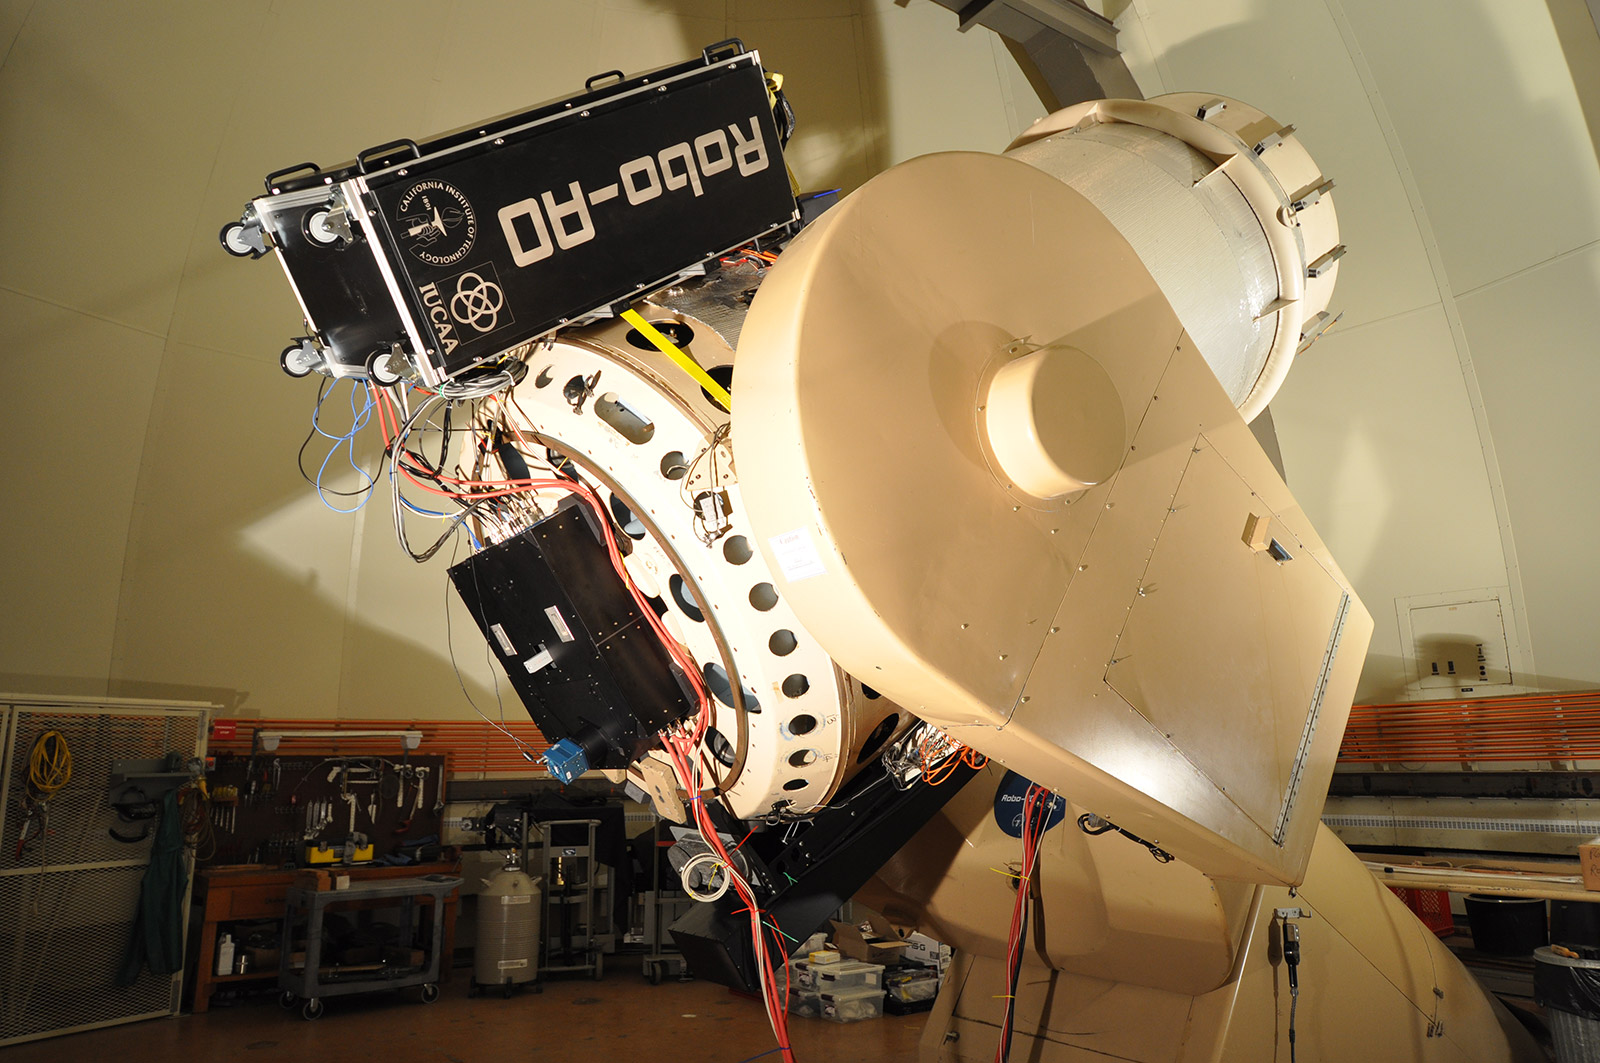

A Sharp-Eyed Future for Historic Kitt Peak Telescope

Robo-AO mounted on the Palomar Observatory 1.5m telescope. The adaptive optics and camera systems are in the box mounted on the back end of the telescope. The large box on top of the telescope is the support electronics rack, and the UV laser guide star system is mounted on the bottom of the telescope.

Credit: Baranec